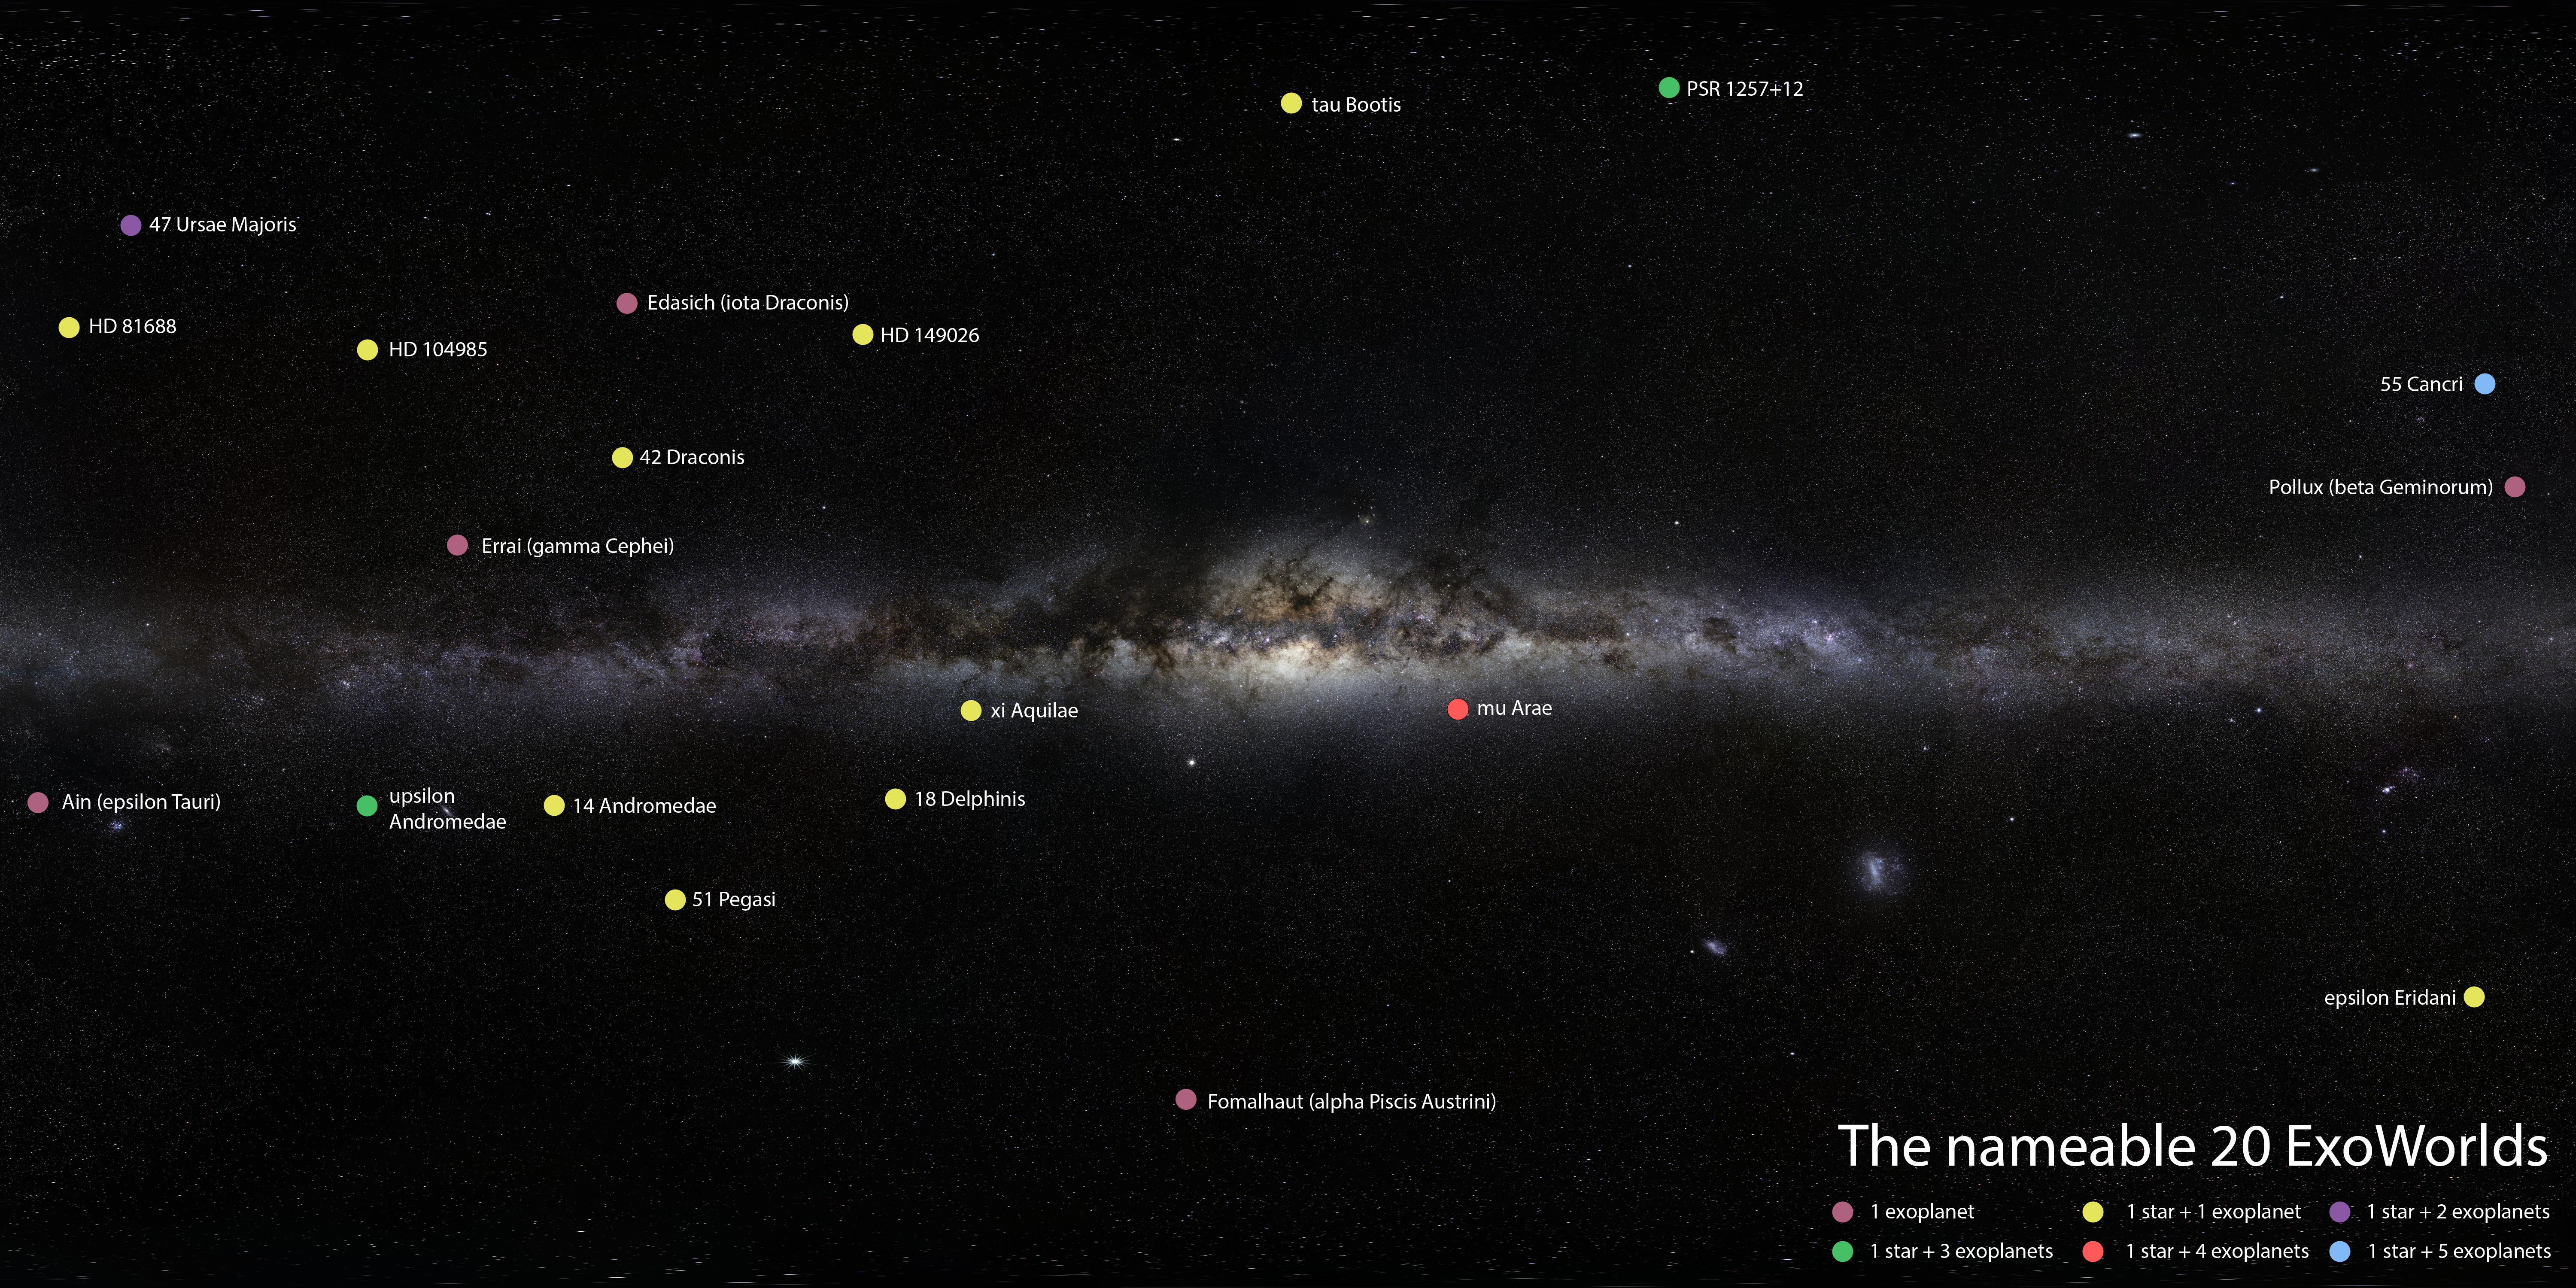

Location of 20 ExoWorlds in the Milky Way

Marked in this Milky Way panorama are the 20 ExoWorlds that are available for naming proposals.

Credit: IAU/ESO/S. Brunier